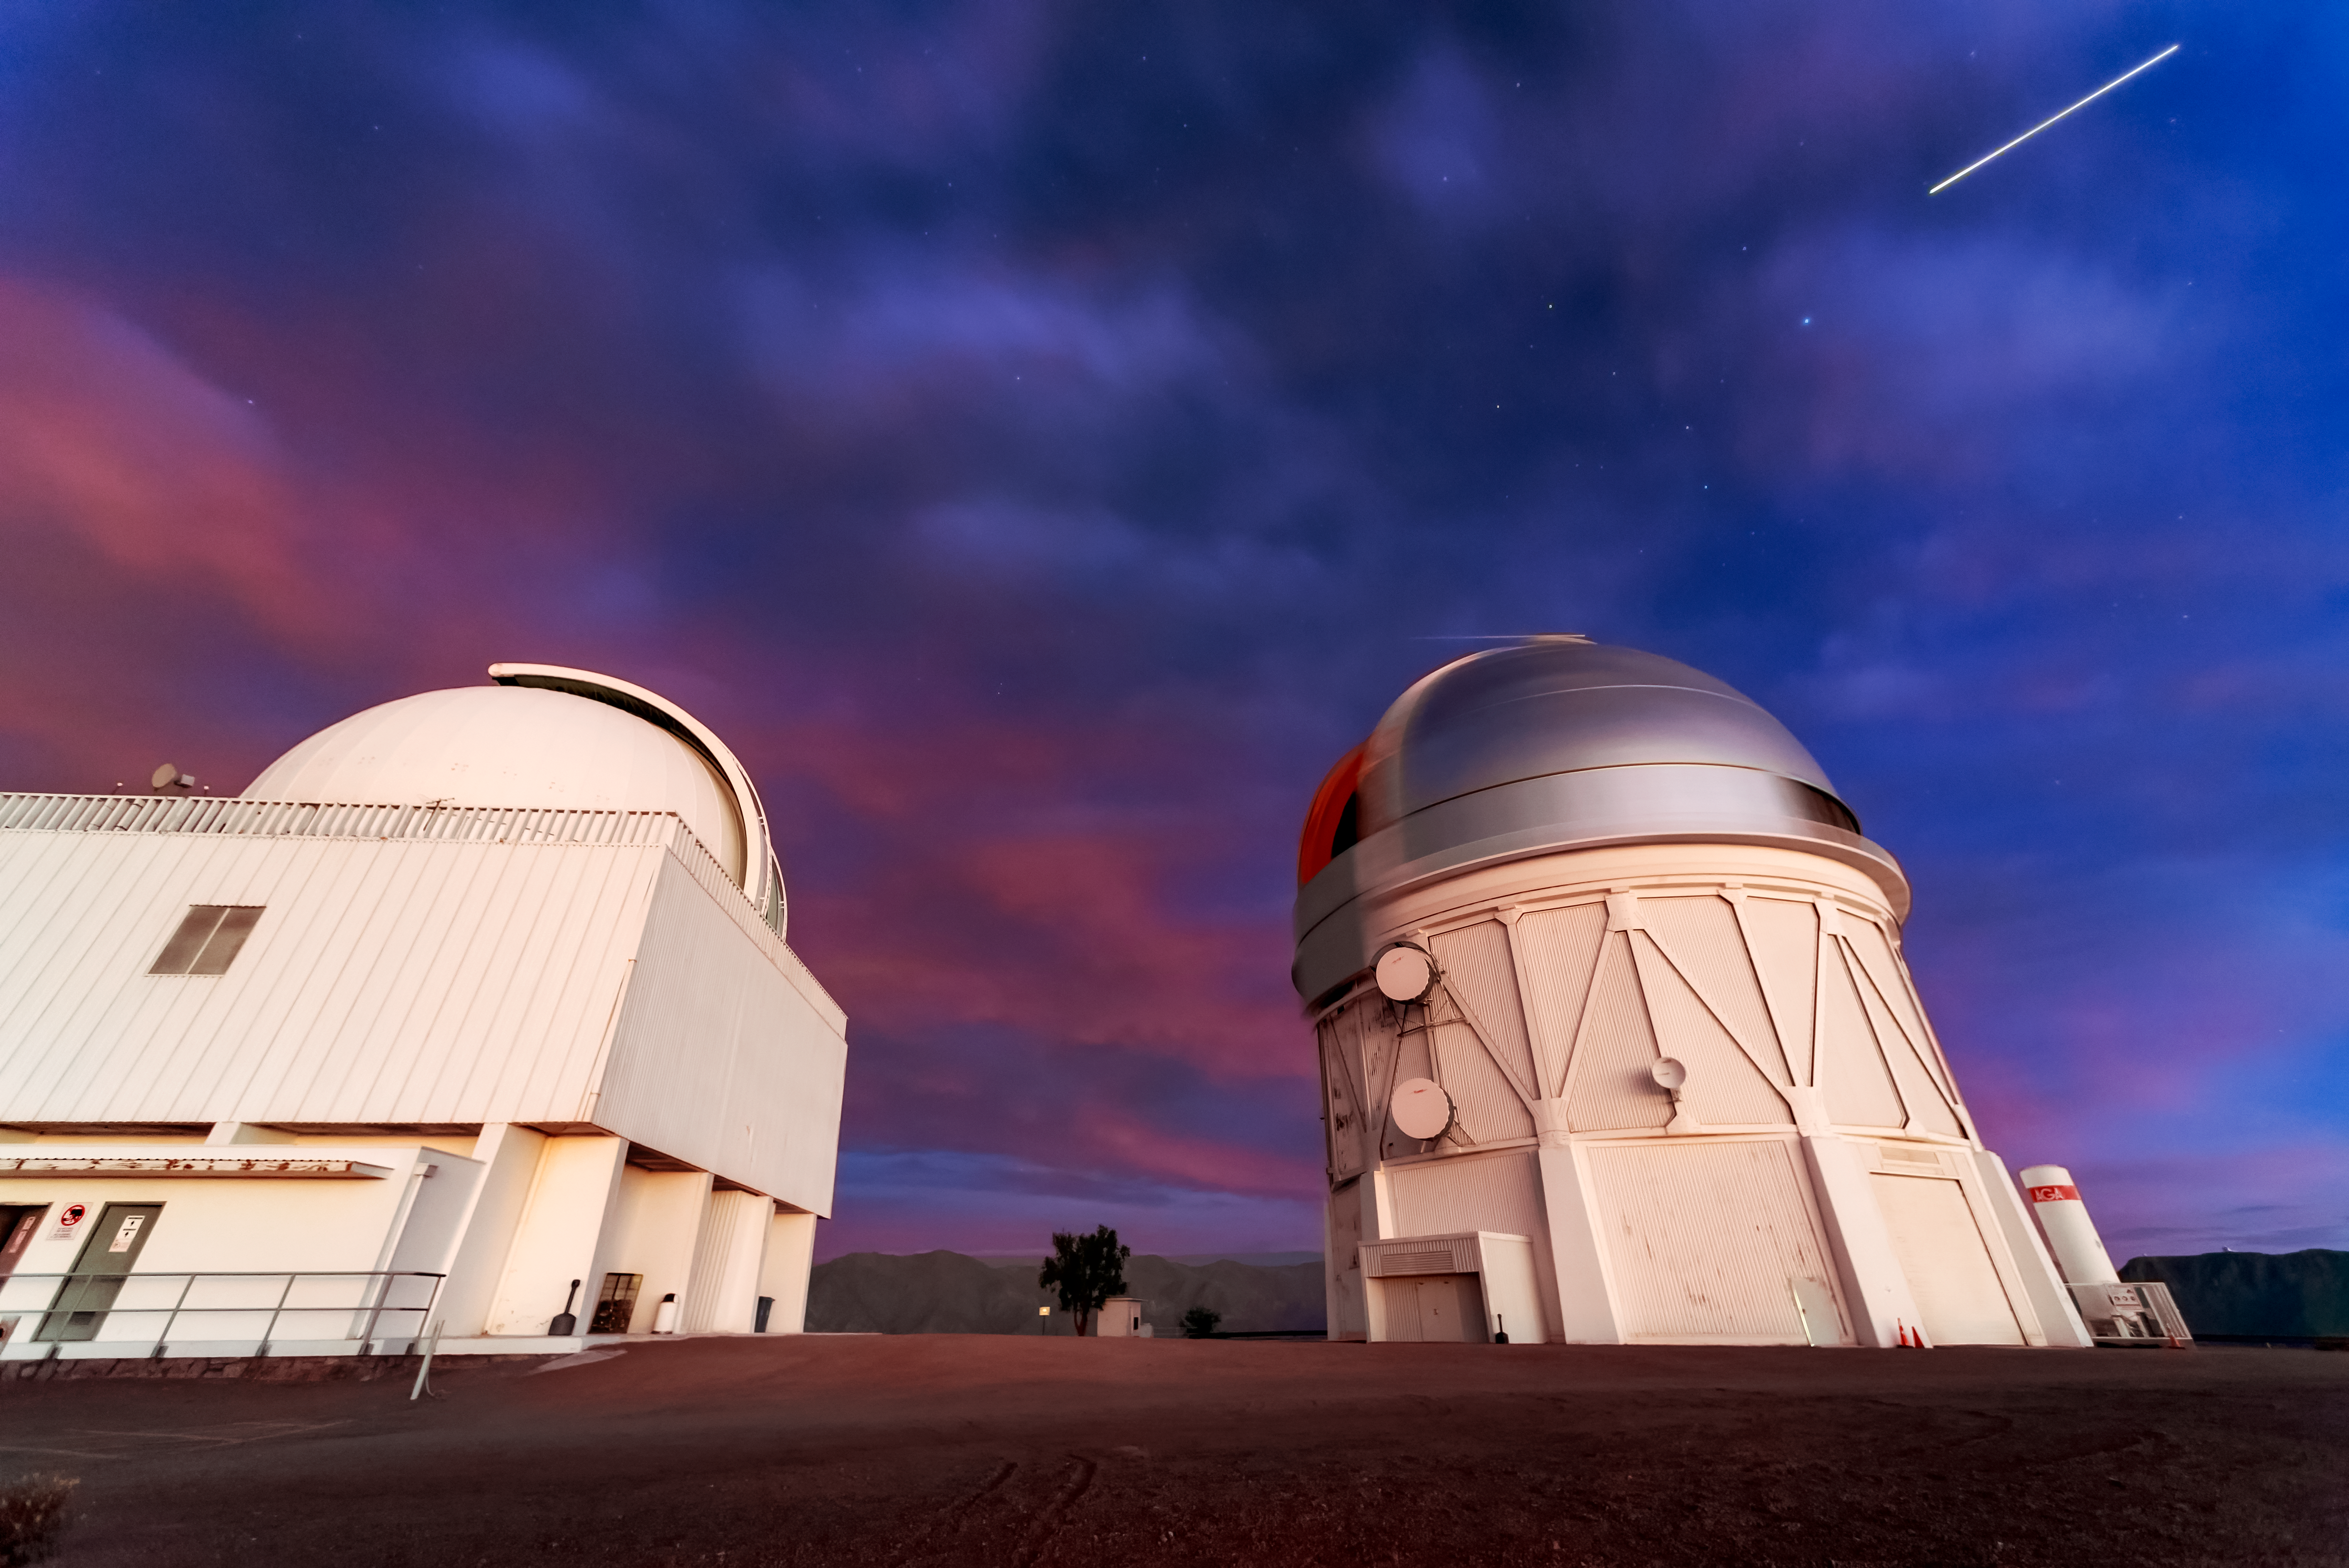

Cerro Tololo Inter-American Observatory at Sunset

A view of the Cerro Tololo Inter-American Observatory at sunset, with the Víctor M. Blanco 4-meter Telescope and SMARTS 1.5-meter telescope domes visible.

Credit: NOIRLab/AURA/NSF